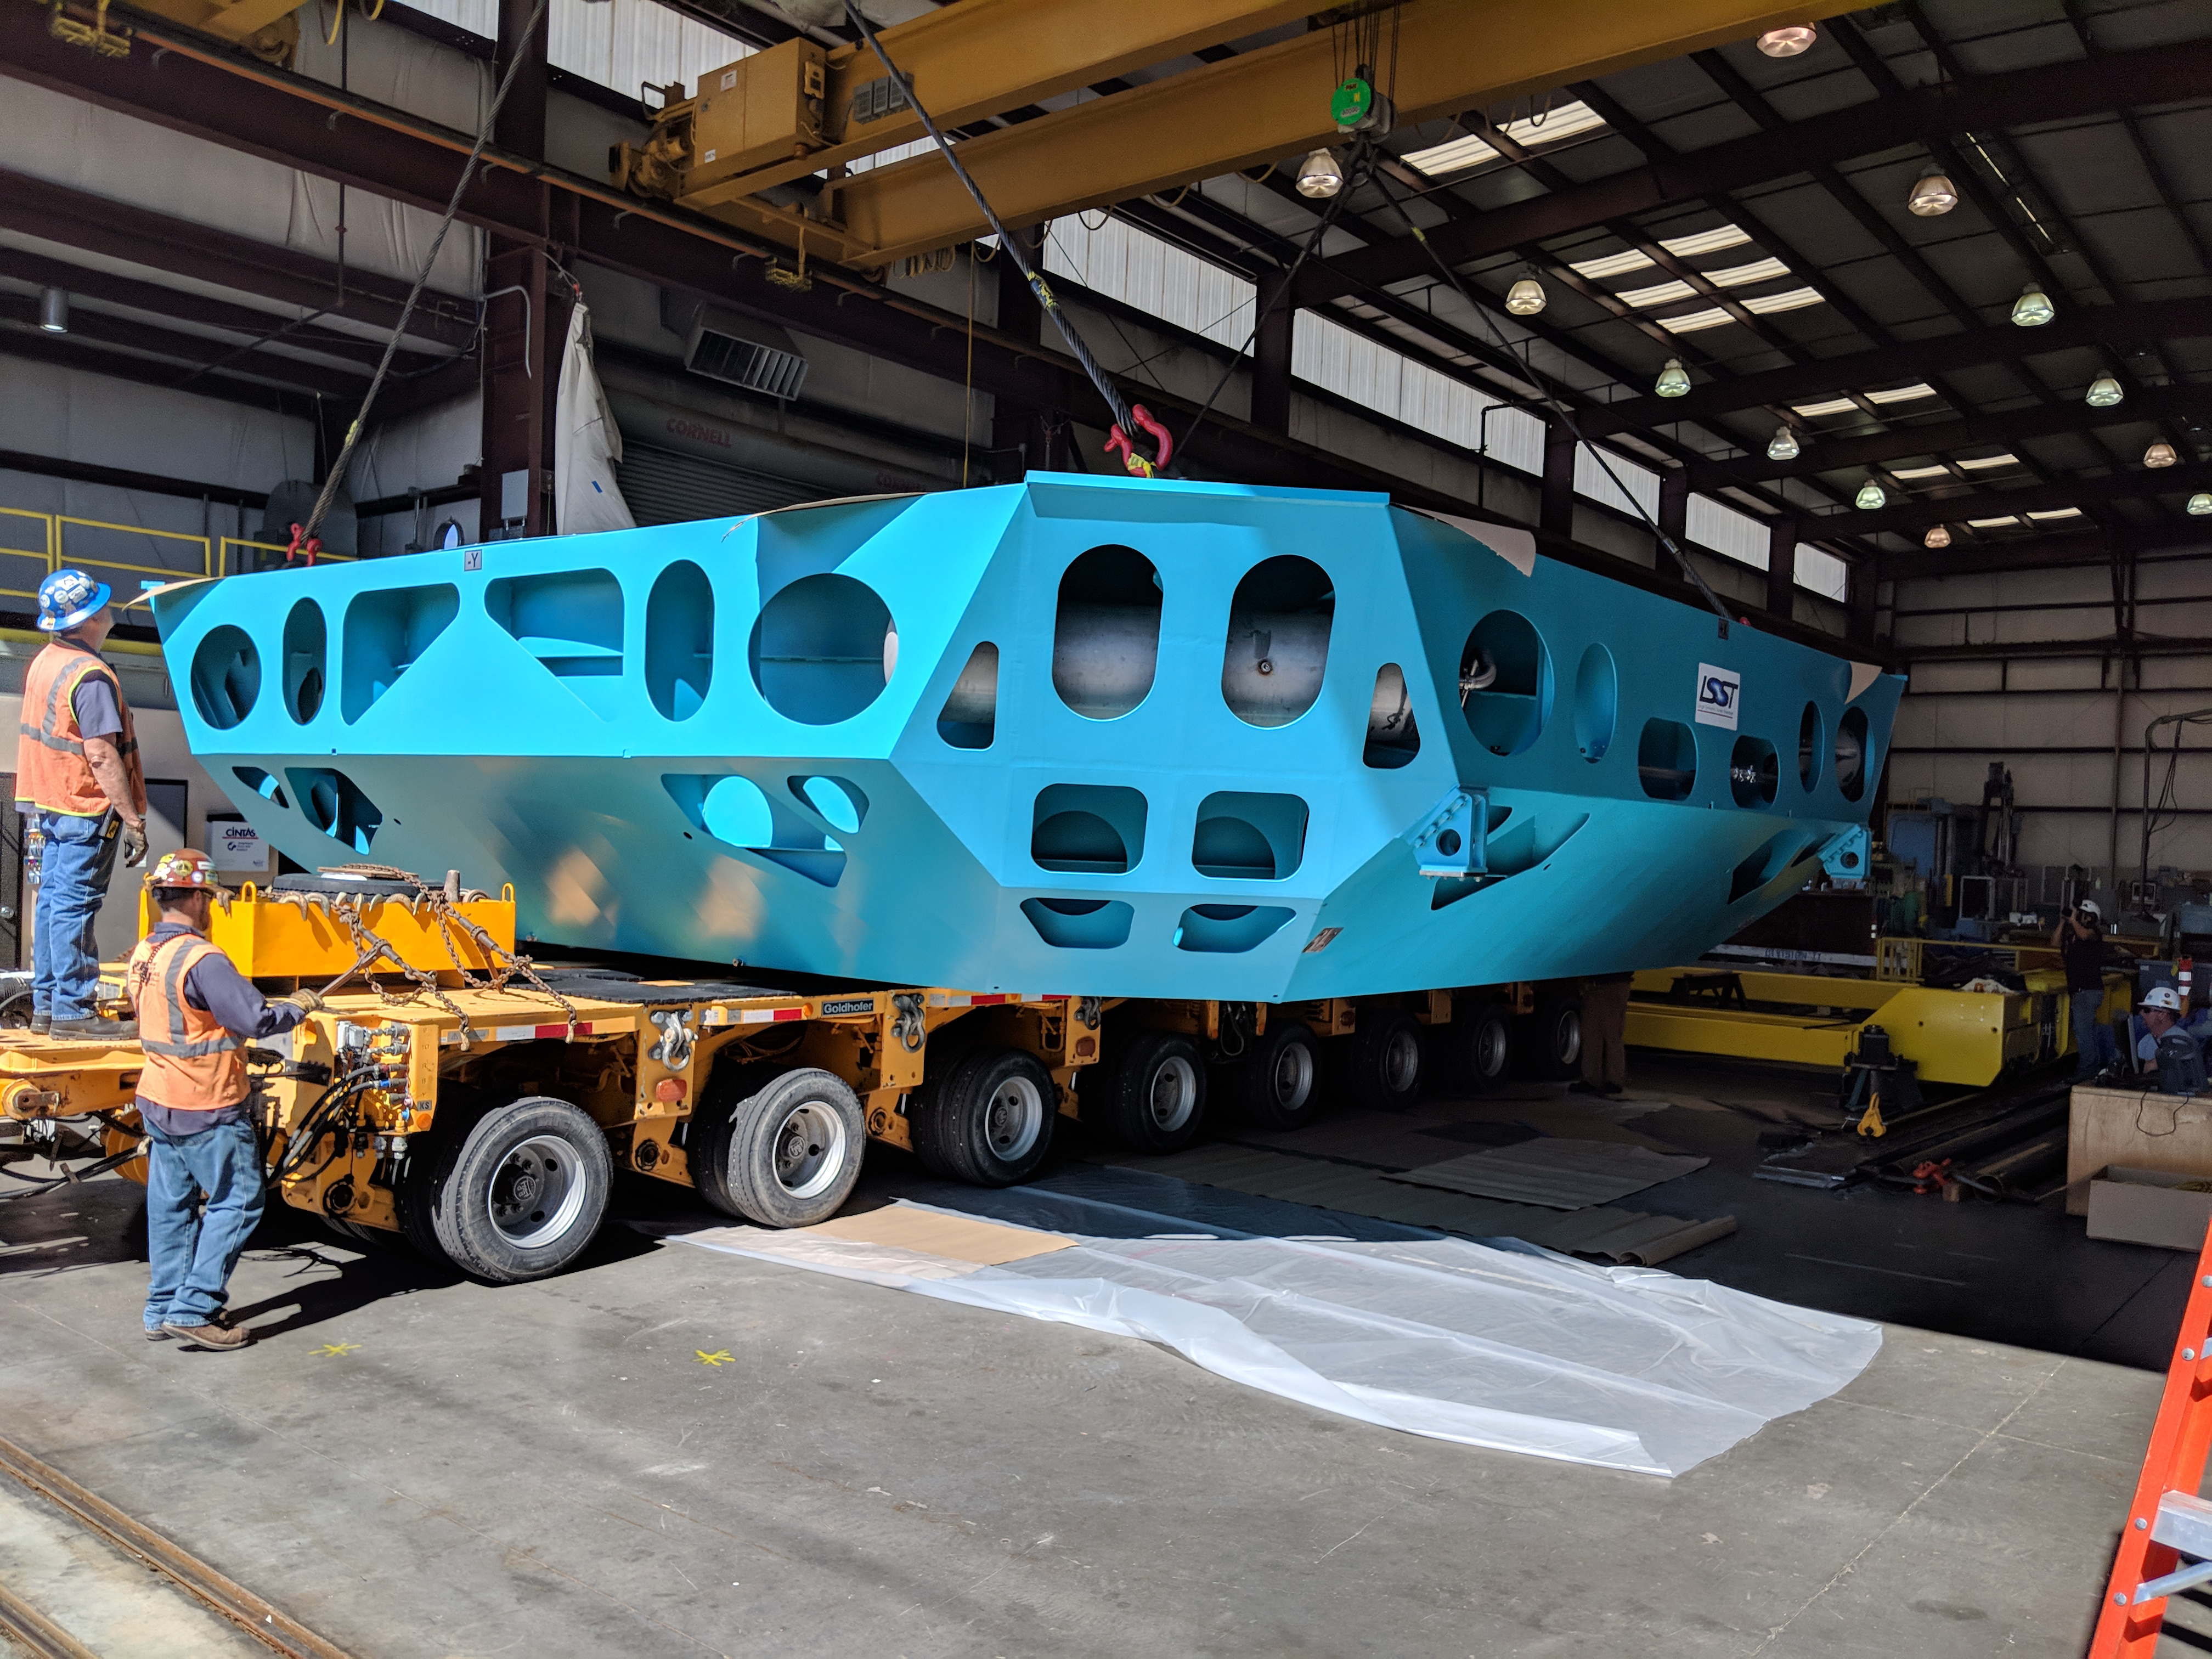

M1M3 Cell Move CAID to Mirror Lab

Early in the morning on October 10, 2018, the Primary/Tertiary Mirror (M1M3) Cell (the steel structure that supports the mirror) was moved from CAID Industries, where it was manufactured, to the Richard F. Caris Mirror Lab on the University of Arizona campus. At the Mirror Lab it will be integrated with the M1M3 mirror, which is scheduled to be removed from storage and delivered to the Mirror Lab next week.

Credit: Rubin Observatory/NSF/AURA